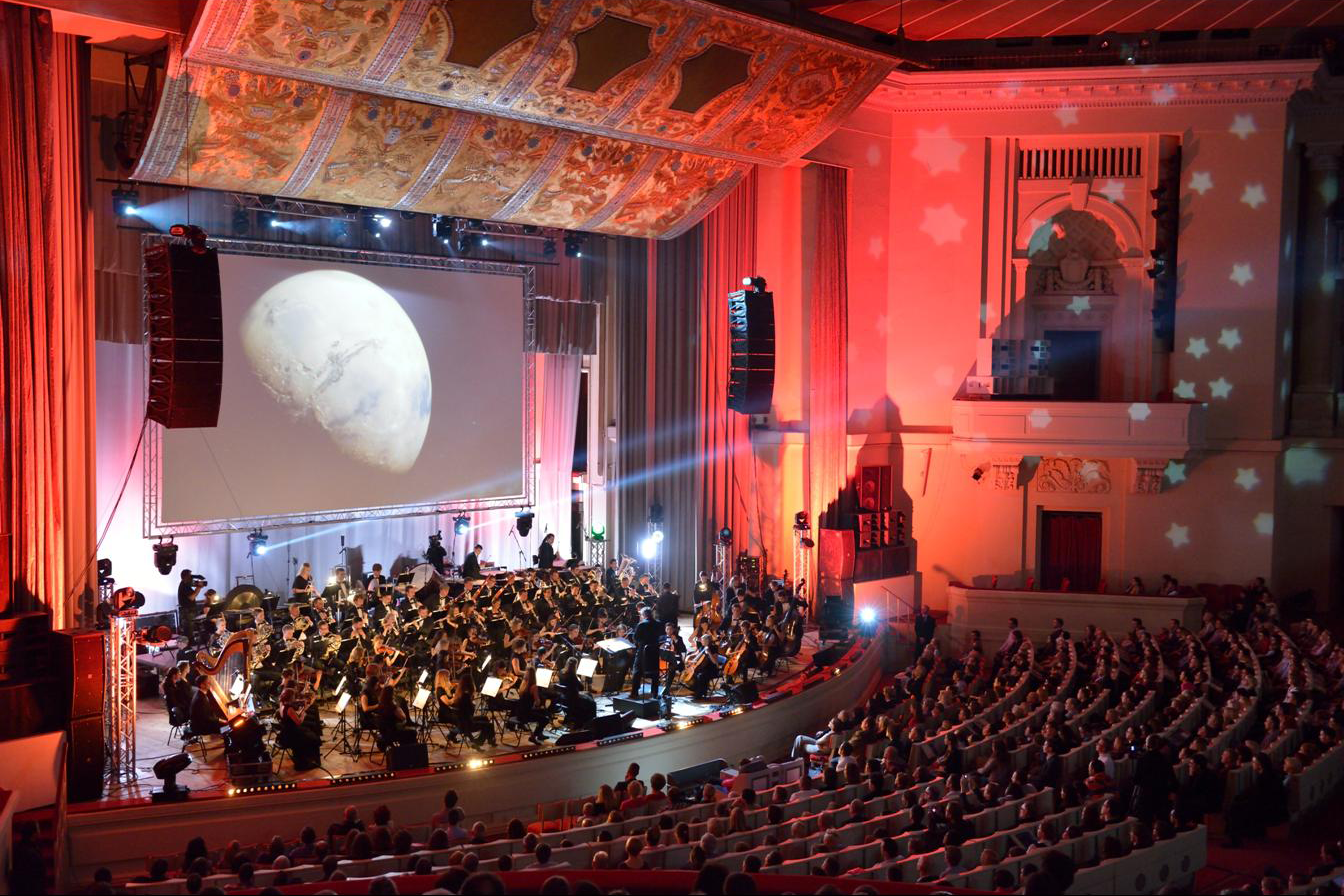

Koncert "Moc Klasyki - Planety"

Koncert z widowiskiem multimedialnym "Moc Klasyki - Planety", który odbył się 25 października 2013 r. w Sali Kongresowej Pałacu Kultury i Nauki w Warszawie. Europejskie Obserwatorium Południowe (ESO) było partnerem merytorycznym wydarzenia. W trakcie koncertu wykorzystano zdjęcia obiektów astronomicznych wykonane teleskopami ESO oraz kosmiczne wizualizacje opracowane przez ESO.

Credit: Trinity